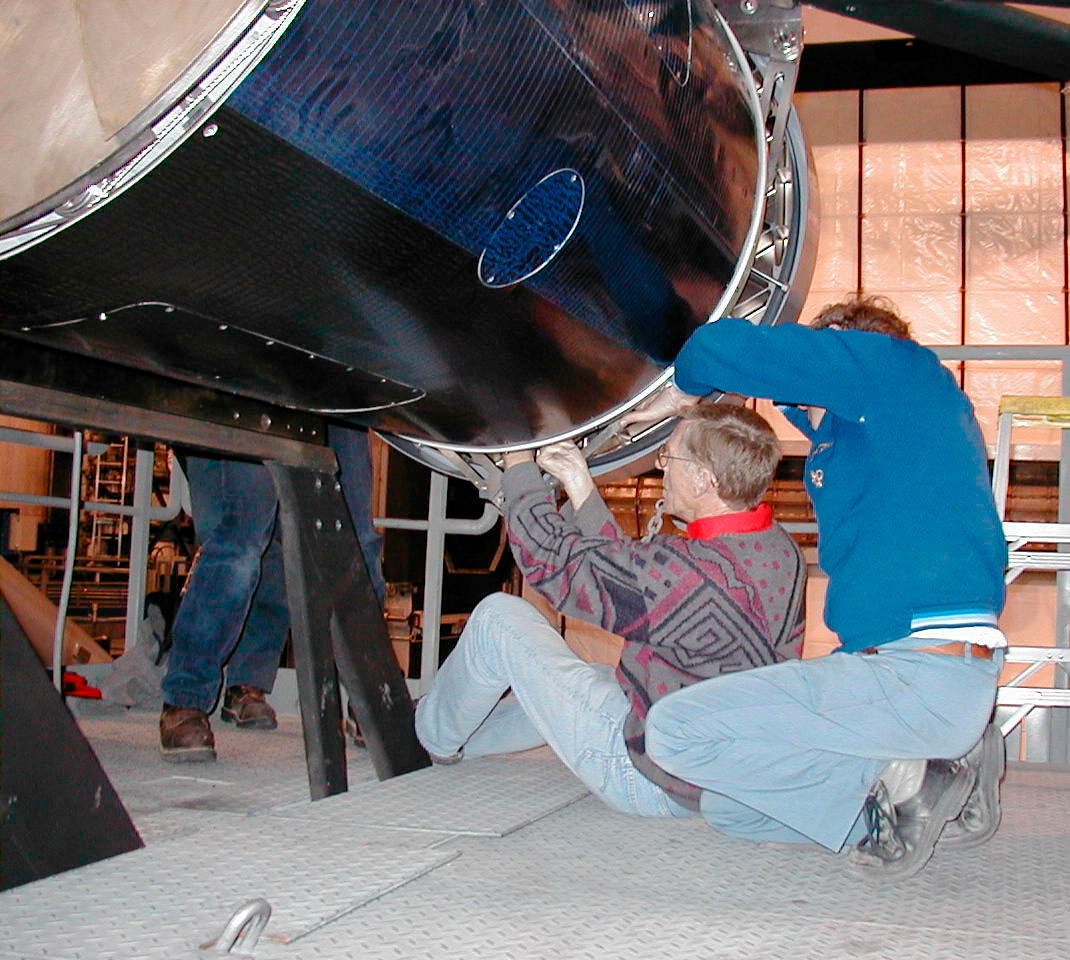

MELIPAL M2 mirror

The bolts that hold the M2 Mirror in place are securely tightened. (This digital photo was obtained on January 20, 2000).

Credit: ESO